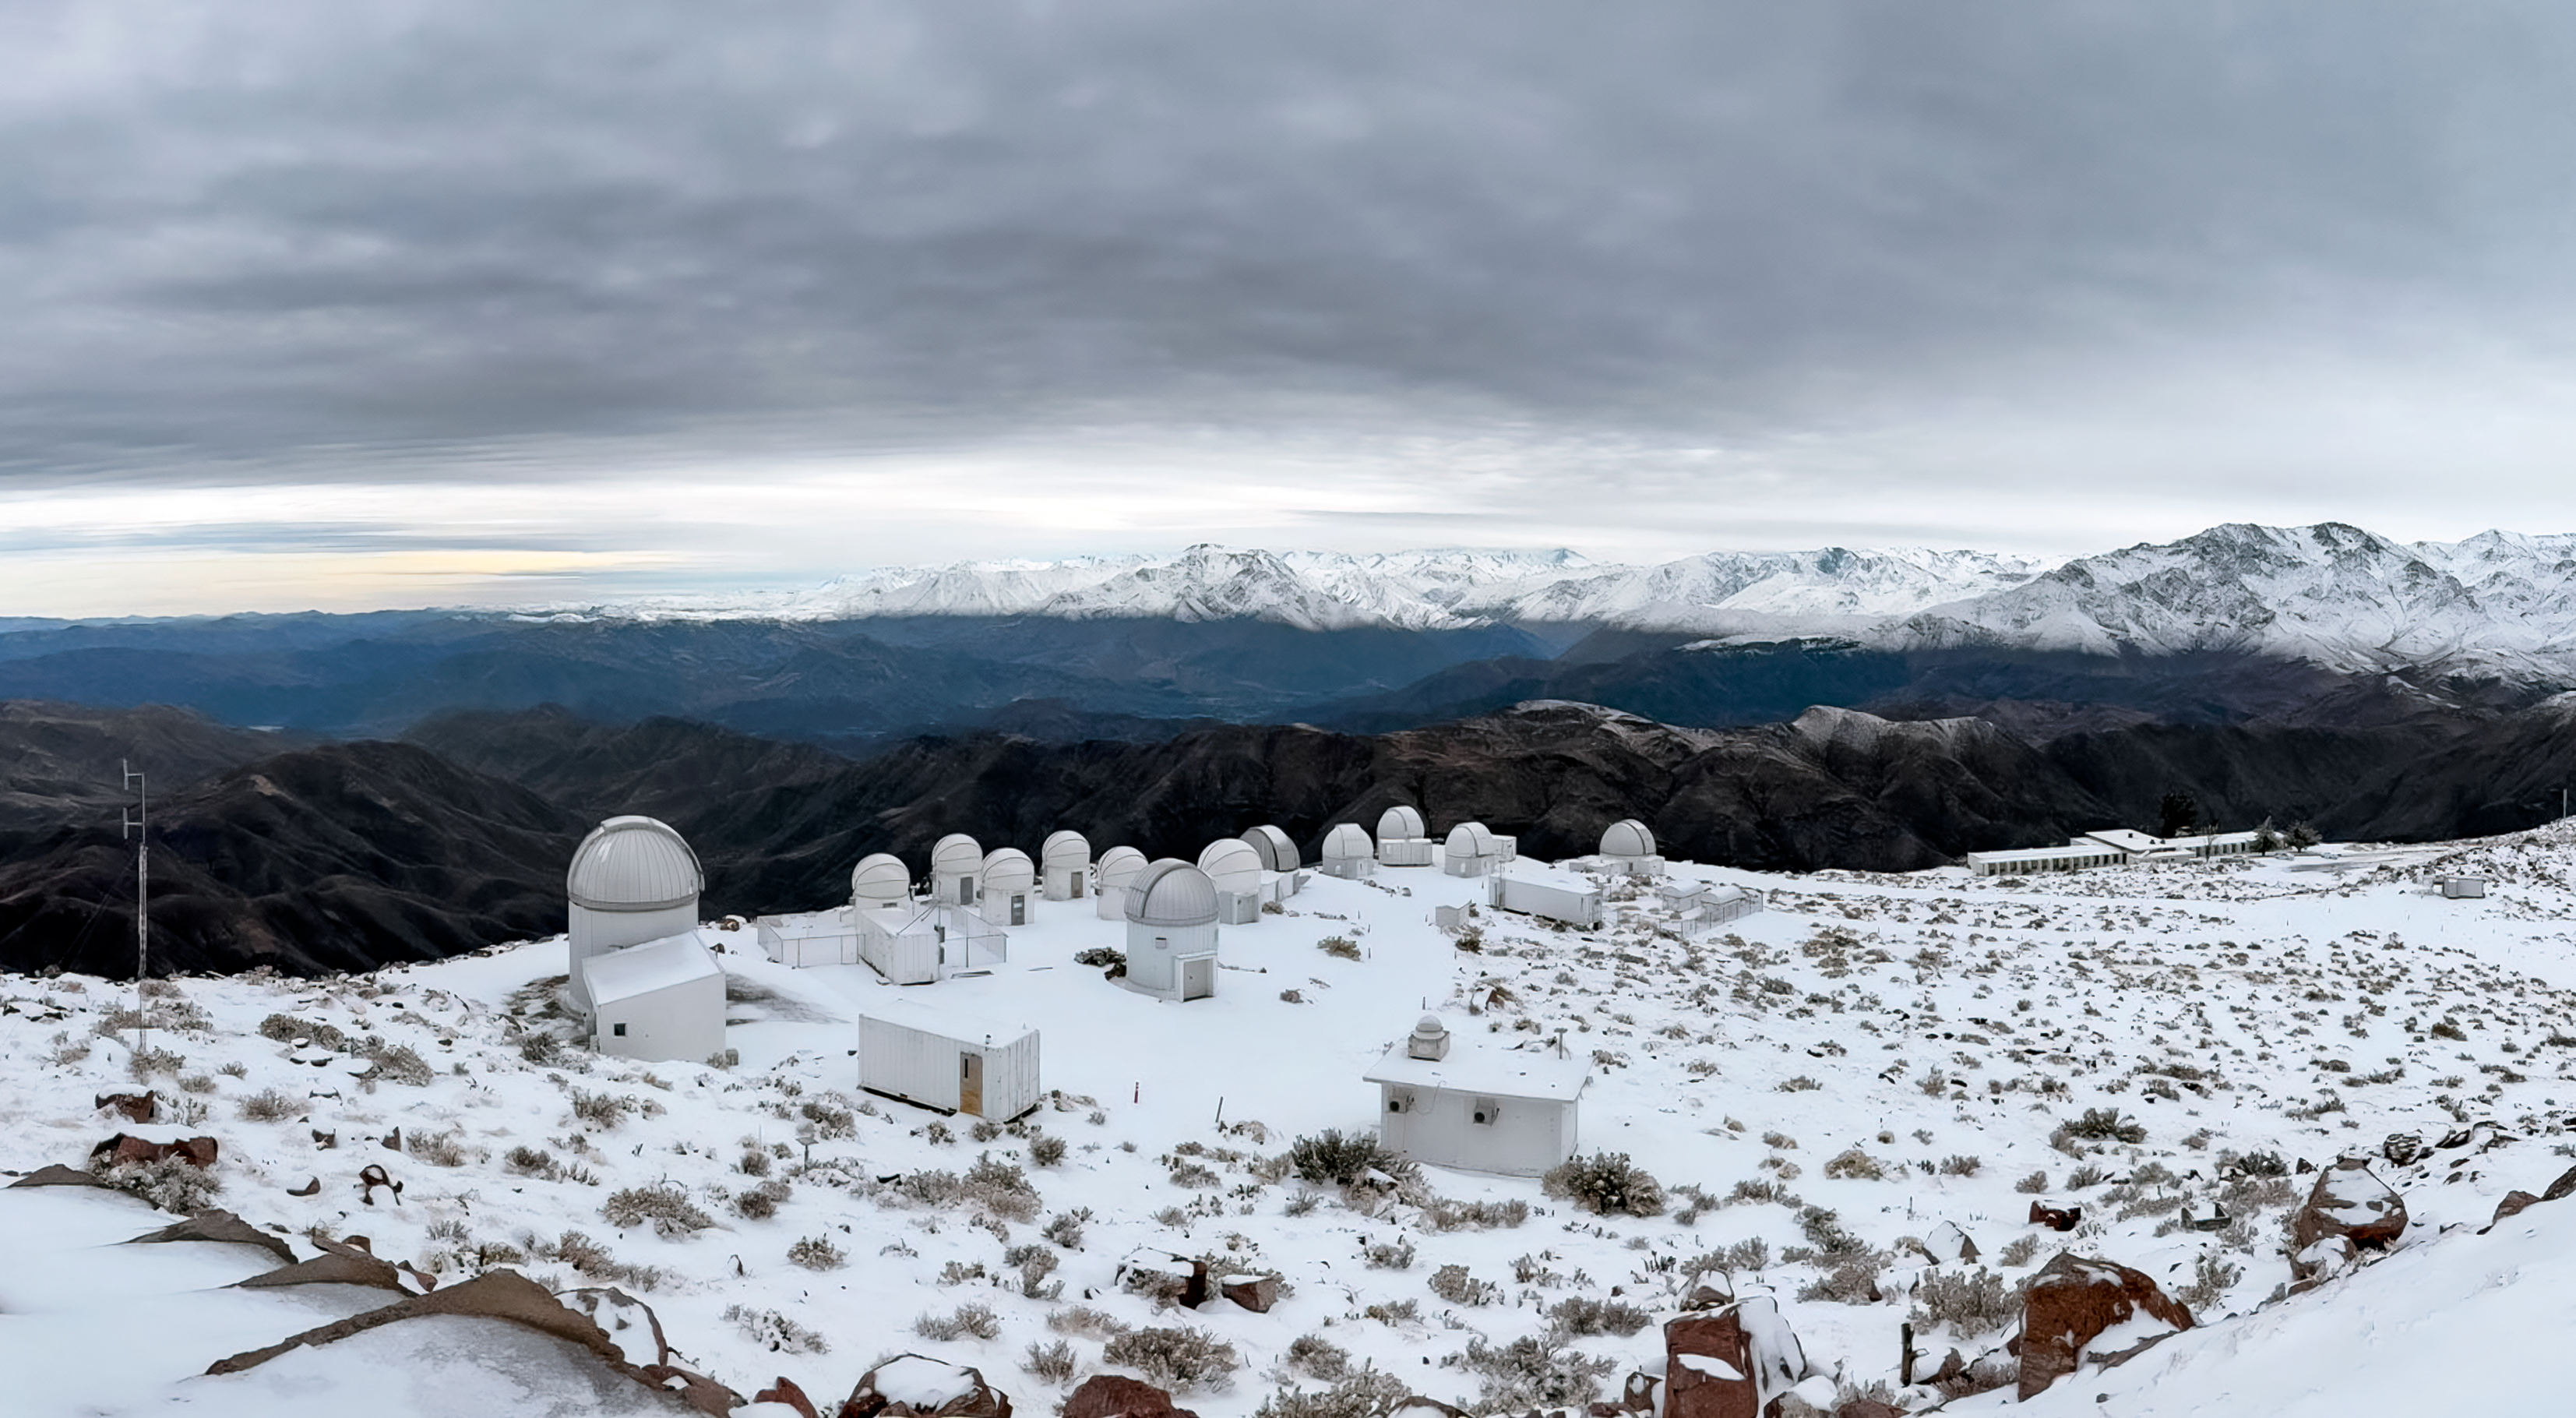

CTIO in Snow

Telescopes at NSF Cerro Tololo Inter-American Observatory following an early August snowstorm in 2025. The T80-South Telescope is the larger observatory on the left.

Credit: NOIRLab/NSF/AURA